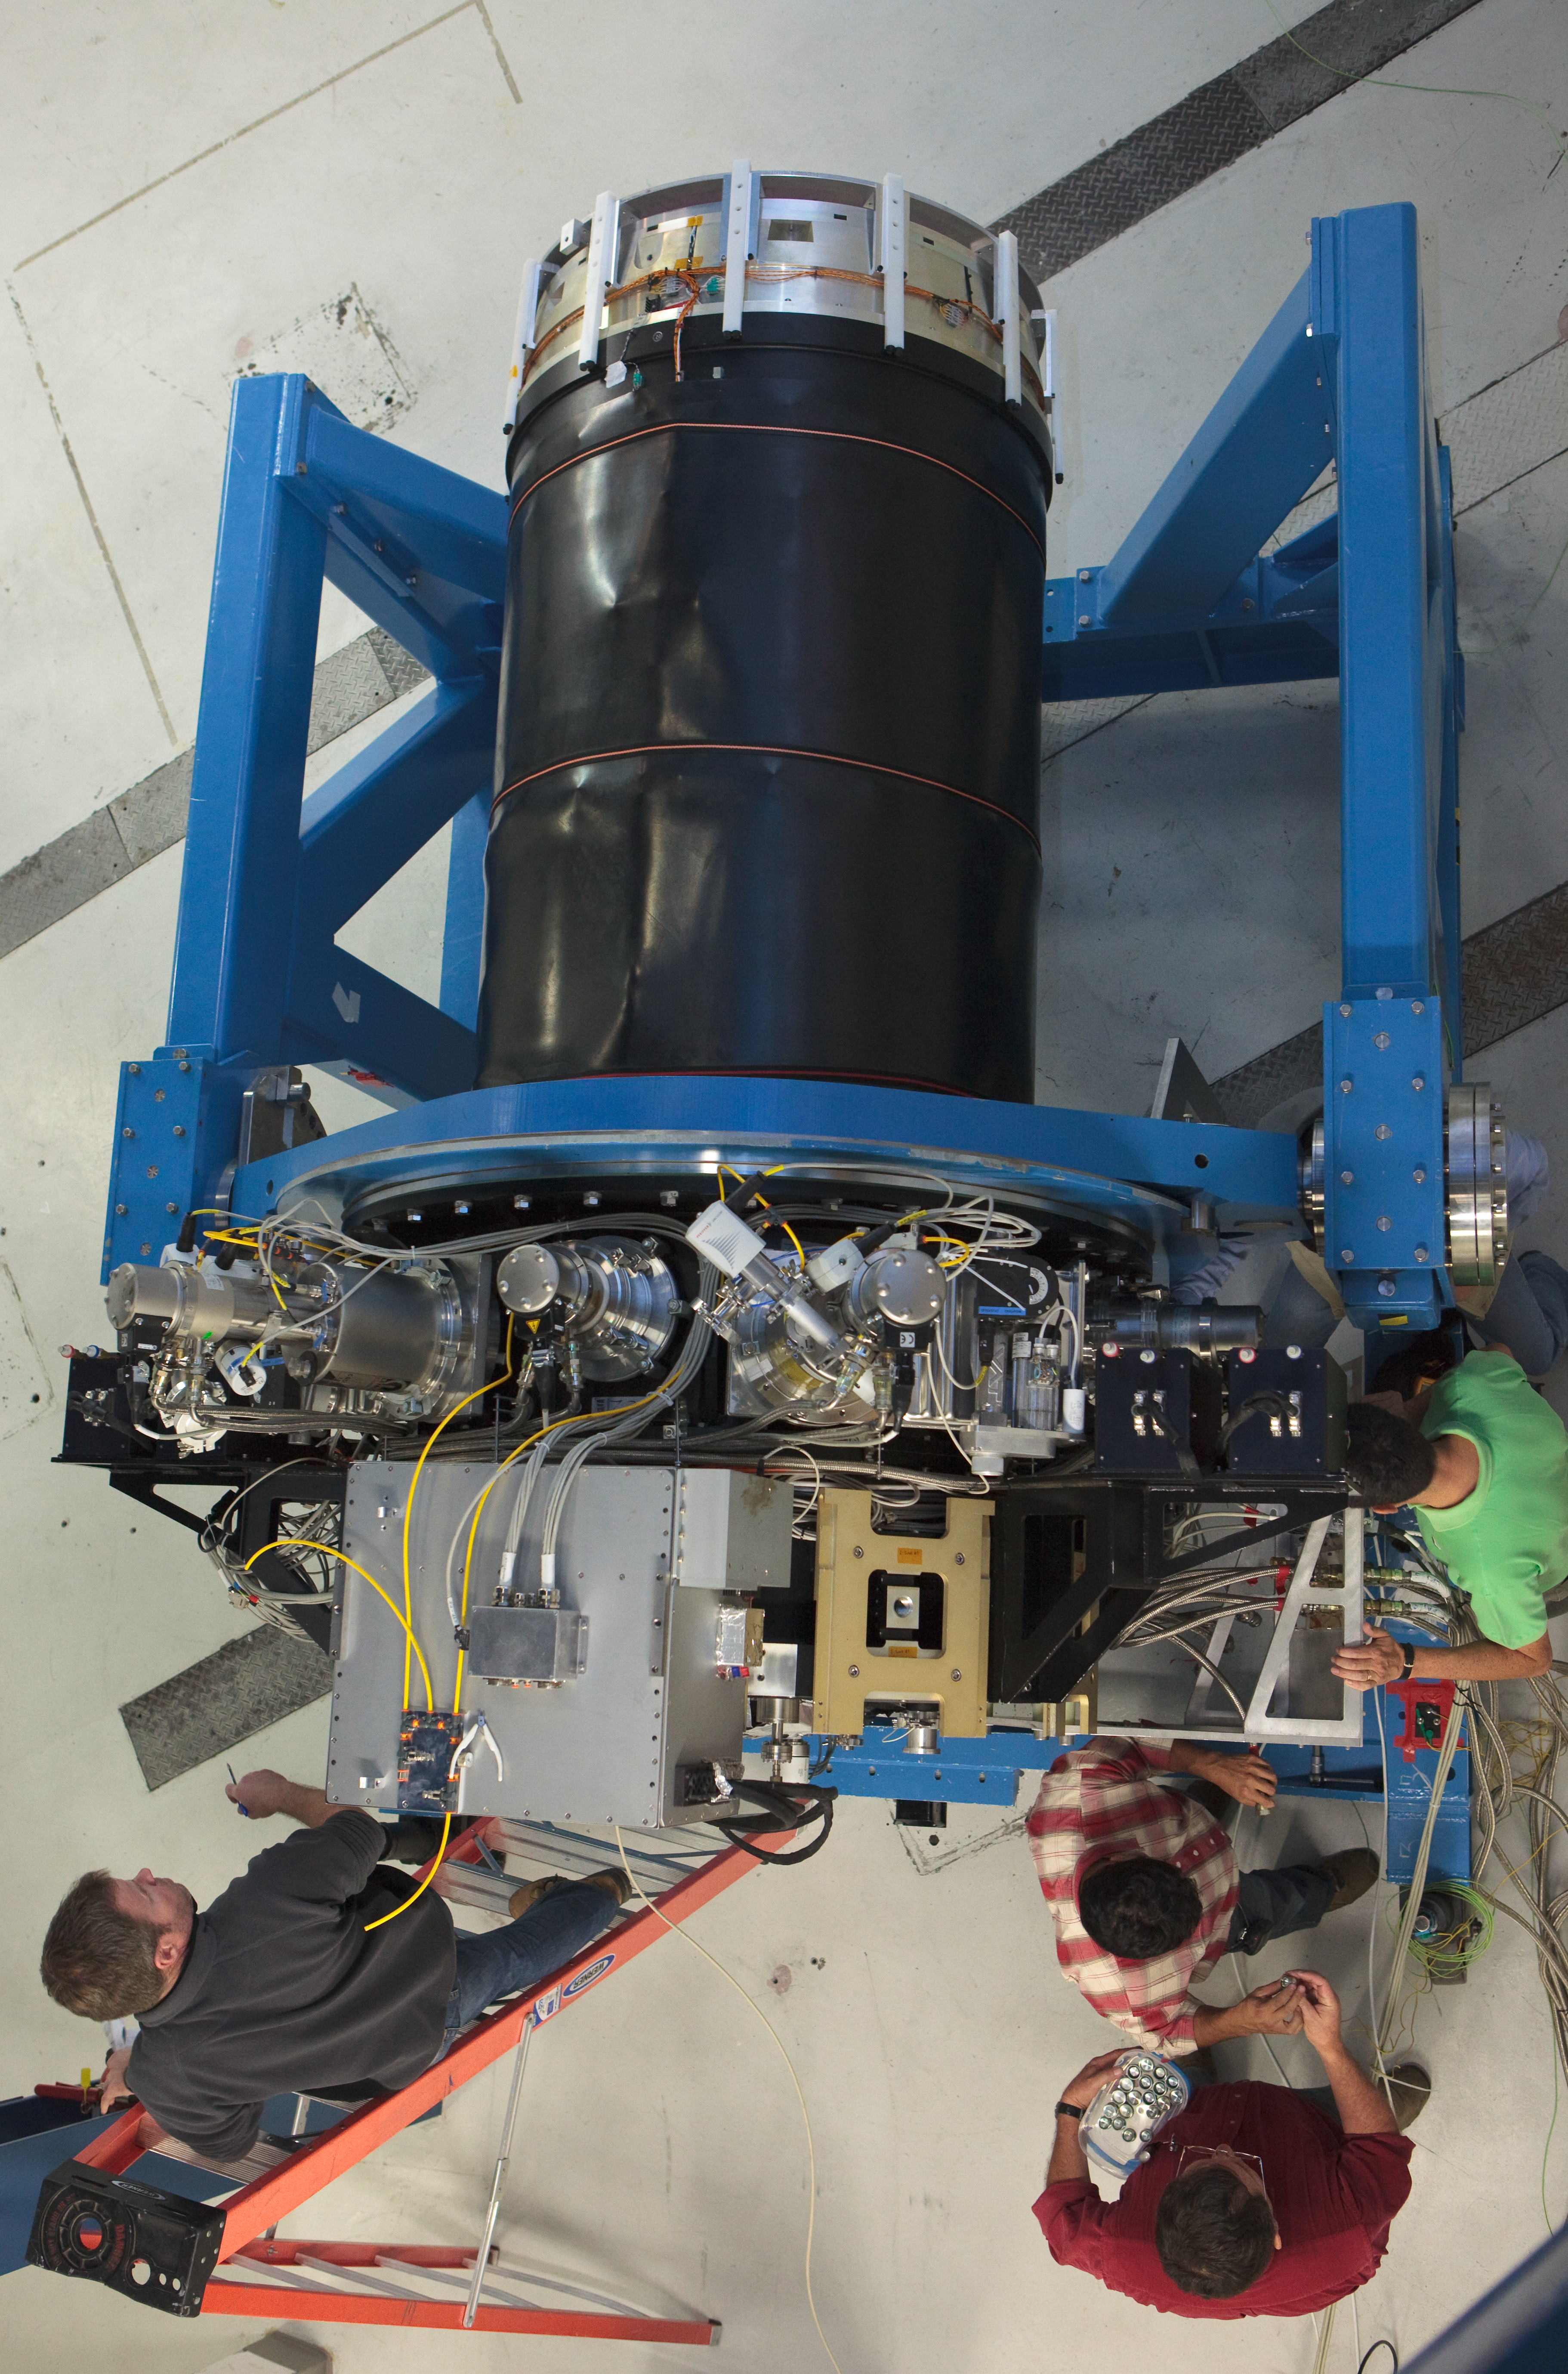

Overhead shot of the VISTA camera

The camera for the VISTA instrument at Paranal. Image obtained in March 2009.

Credit: ESO